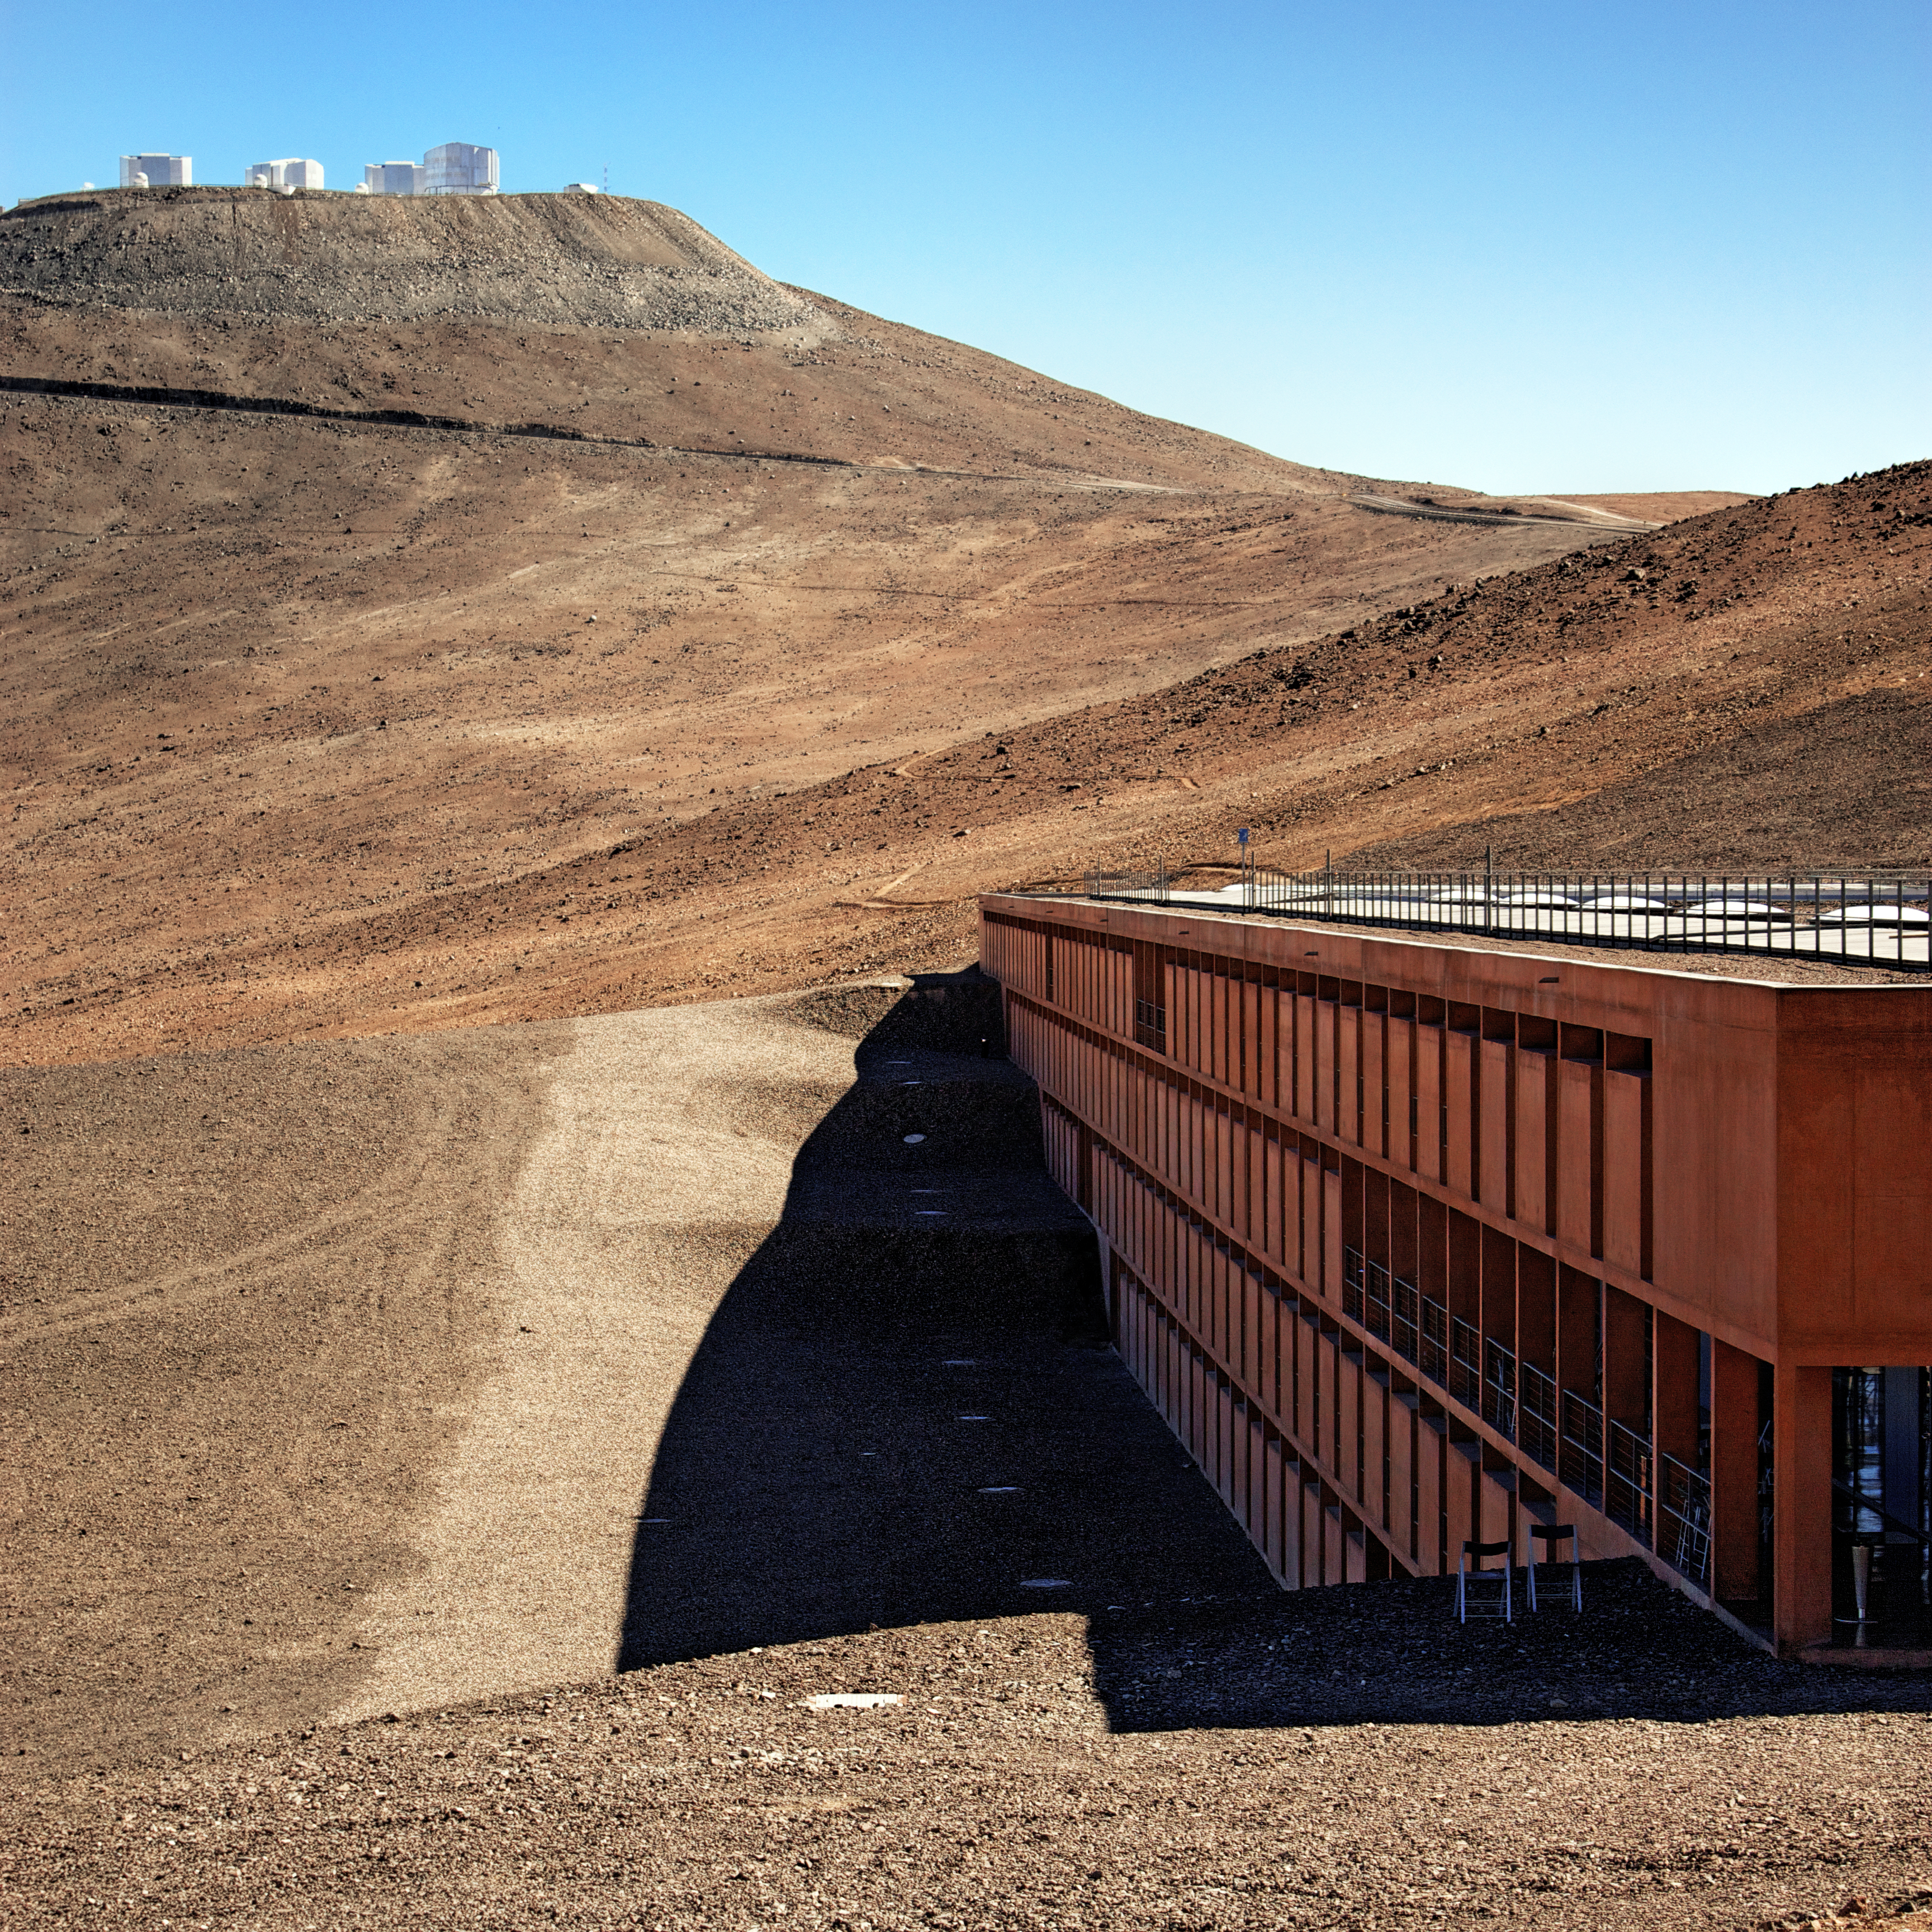

Solace at Paranal

This view shows La Residencia, the hotel that provides an oasis for the astronomers and staff working at ESO’s Paranal Observatory in Chile.

The image is taken from the south corner of the building, looking north towards the Very Large Telescope (VLT) sitting atop the summit of Cerro Paranal at some 2635 metres above sea level. The VLT is the flagship facility for European ground-based optical astronomy, and is the world’s most advanced optical observatory.

The windows of the 108 rooms of La Residencia look west (left on the photo) towards the Pacific Ocean. Designed by the German architects Auer+Weber+Assoziierte, this award-winning building was featured as a backdrop for part of the James Bond film Quantum of Solace. It was built in a partially subterranean L-shape, making use of natural materials to allow it to blend in with the colours of the desert’s Mars-like landscape. It is little surprise that La Residencia was chosen as the perfect hide-out for a Bond villain!

Credit: ESO/Tommy Weir